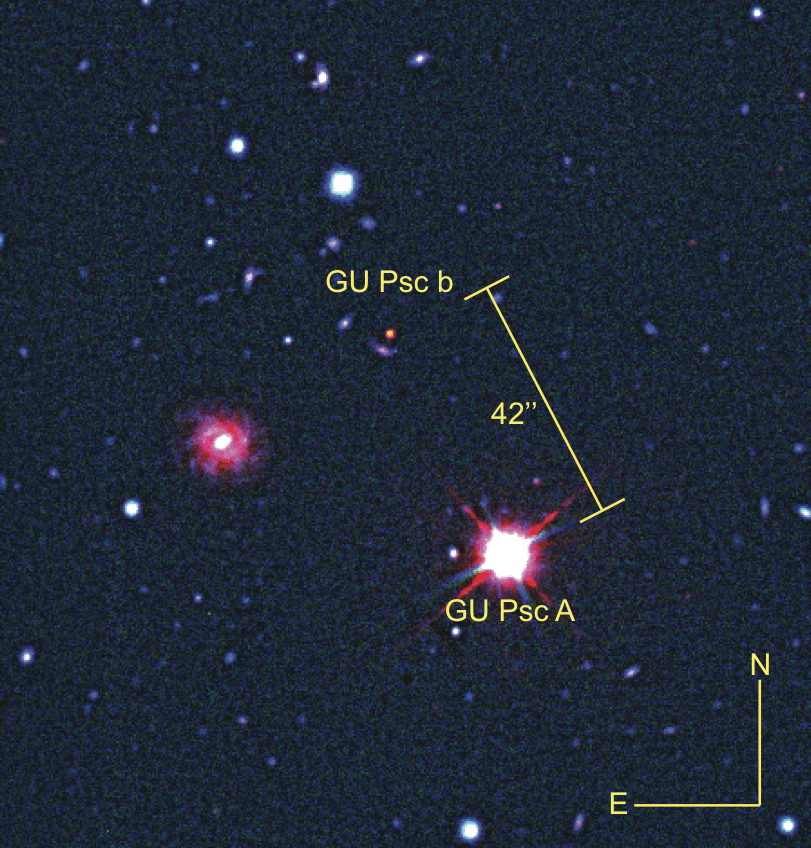

Odd planet, so far from its star...

The planet GU Psc b and its star GU Psc composed of visible and infrared images from the Gemini South telescope and an infrared image from the CFHT. Because infrared light is invisible to the naked eye, astronomers use a colour code in which infrared light is represented by the colour red. GU Psc b is brighter in infrared than in other filters, which is why it appears red in this image.

Credit: NOIRLab